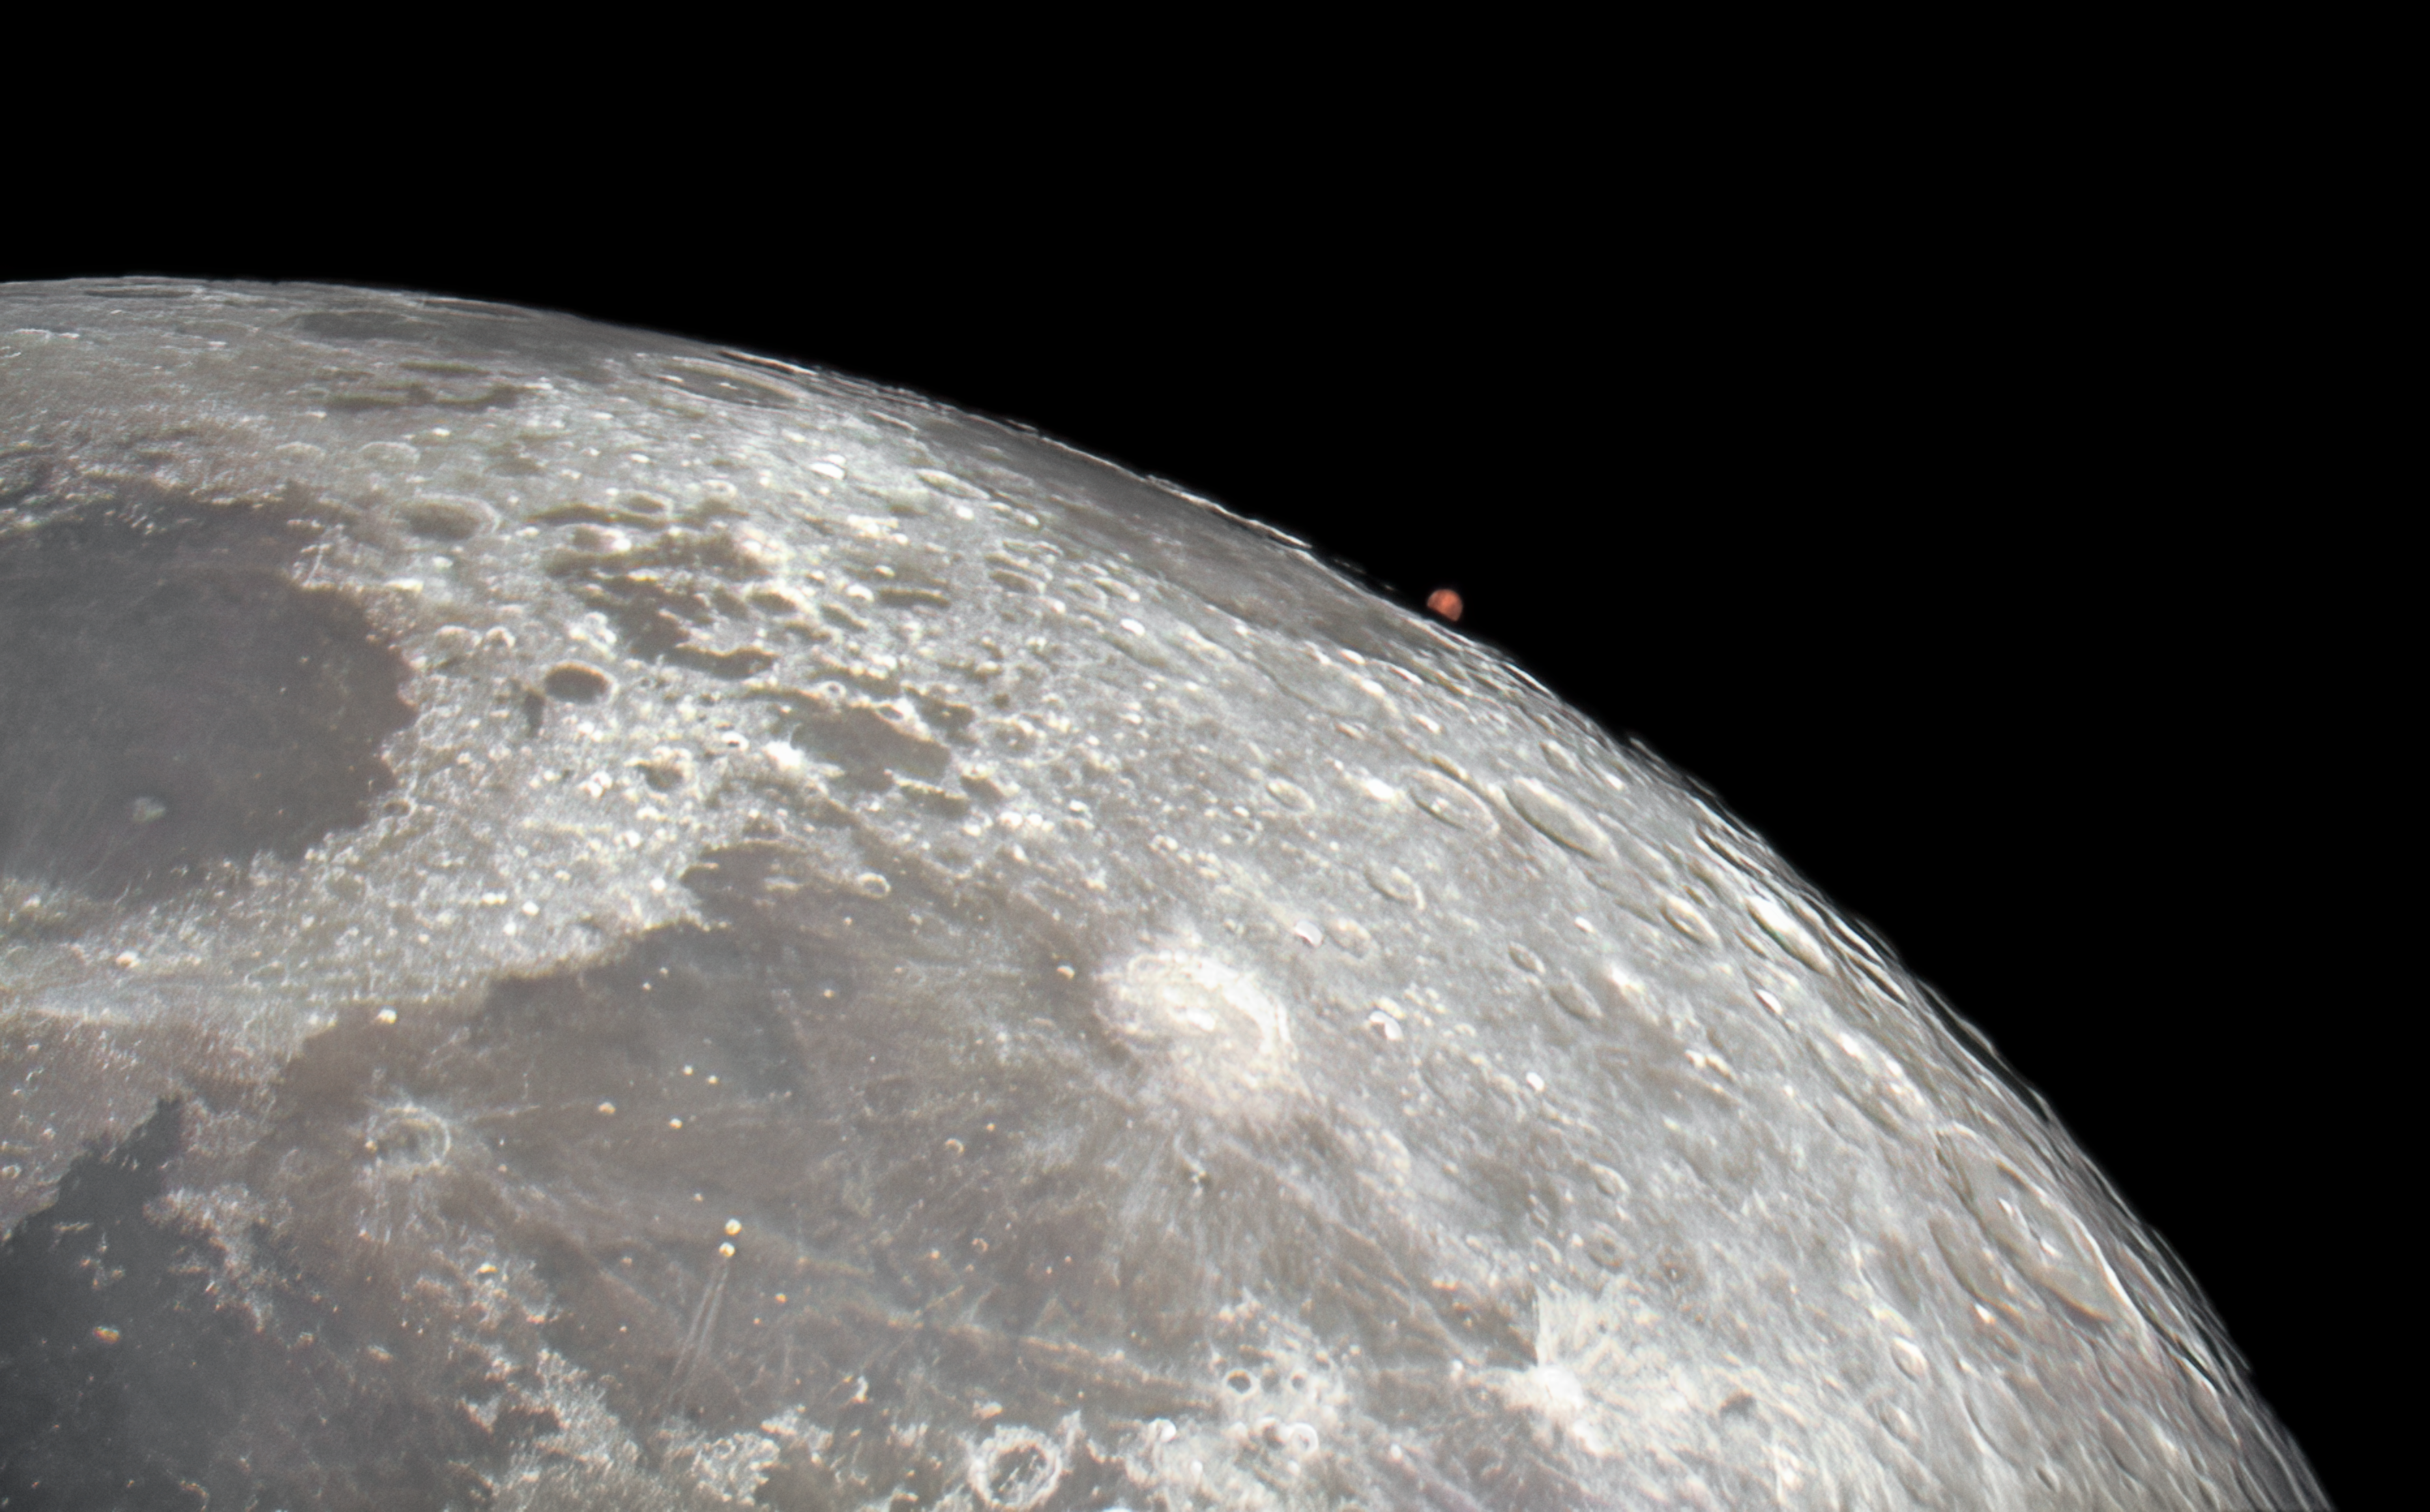

Occultation of Mars from Kitt Peak National Observatory

In an alignment of celestial bodies, Mars was captured here rising out of a lunar occultation on 13 January 2025 using the new Visitor Center 0.6-meter Shreve Telescope at the U.S. National Science Foundation Kitt Peak National Observatory (KPNO), a Program of NSF NOIRLab, near Tucson, Arizona. An occultation is when an object becomes hidden from an observer’s view by another object passing between them. The passing object must be larger than the hidden object. Otherwise the event is a transit, such as the transit of Mercury in front of the Sun in 2019, as photographed from NSF Cerro Tololo International Observatory (CTIO), another Program of NSF NOIRLab.

Three days after this photo was taken, Mars was in opposition to the Sun from our point of view on Earth, so coming out of occultation the red planet was almost fully sunlit and appeared brighter and bigger than usual.

Two evening visitor guides at the Kitt Peak Visitor Center produced this image using a publicly-available camera and free software. KPNO is home to one of the largest, most diverse groupings of astronomical instruments in the northern hemisphere. The observatory is located in Arizona’s Quinlan mountains in the Schuk Toak District on the Tohono O‘odham Nation. The public can visit KPNO every day for daytime and nighttime tours to explore facilities, observe through telescopes, and even stay overnight to image deep-sky objects under clear, dark skies.

You can find an annotated version of this image here.

Credit: KPNO/NOIRLab/NSF/AURA/J. Winsky & A. SorensenImage processing: J. Winsky & M. Zamani (NSF NOIRLab)